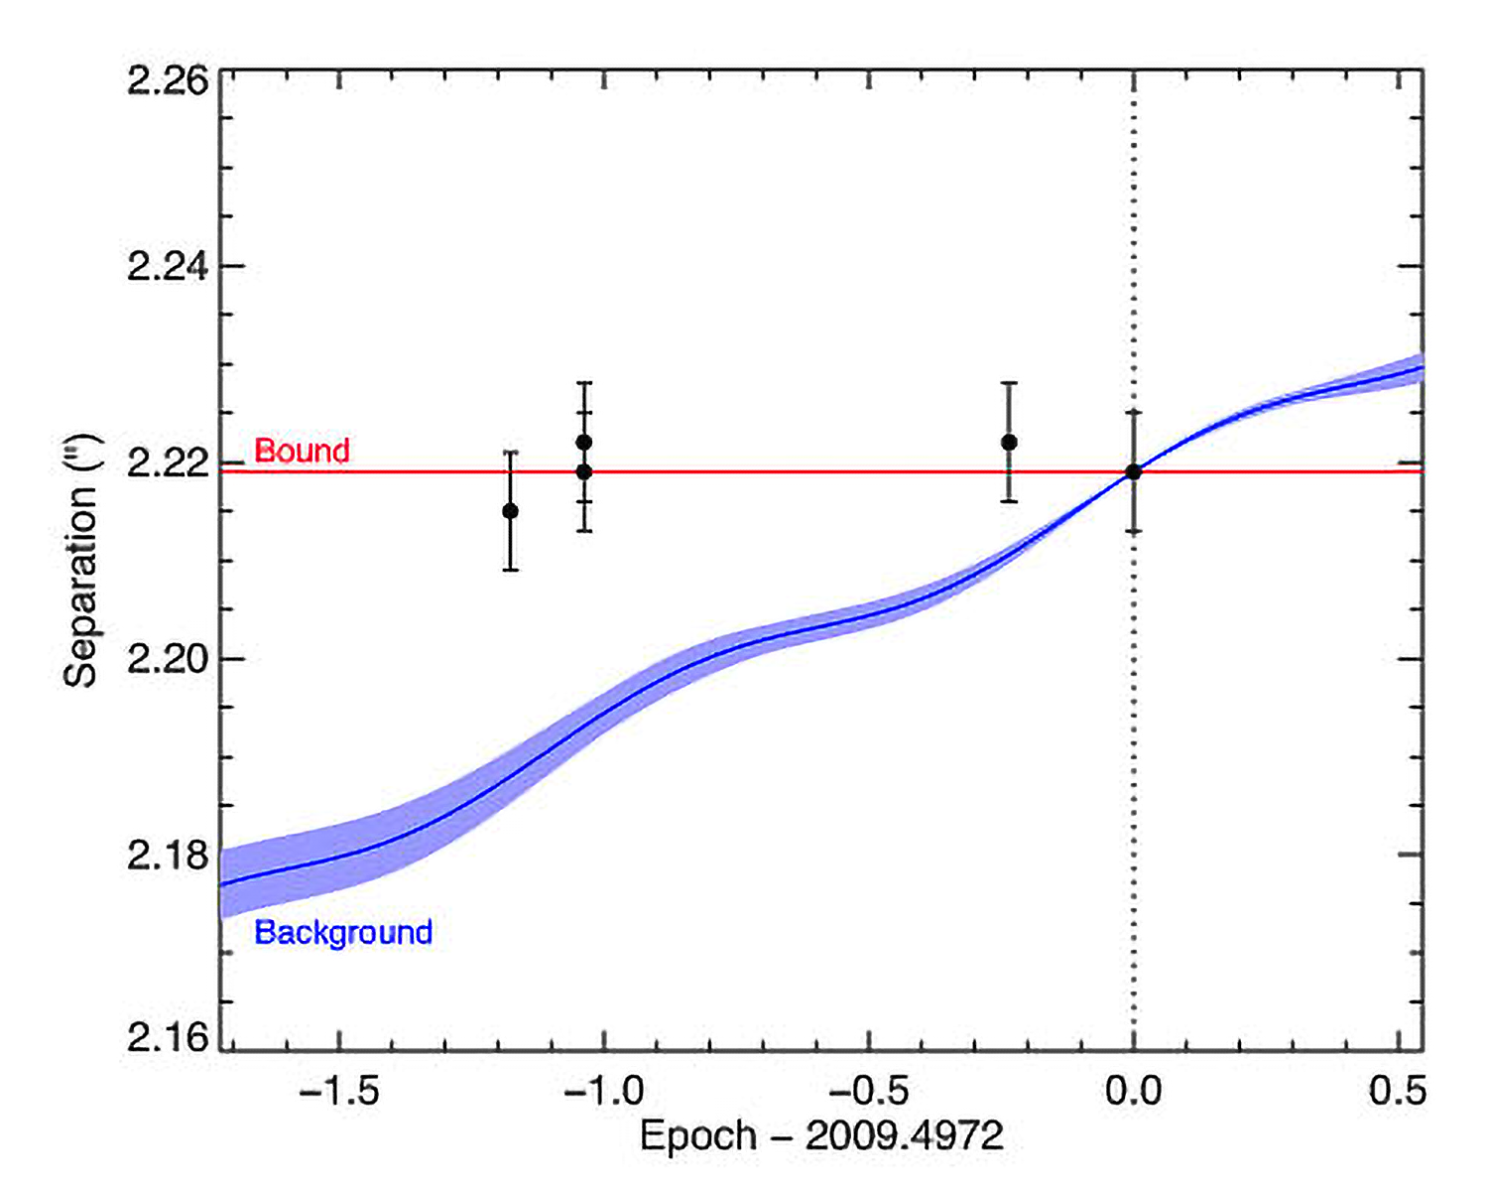

First Directly Imaged Planet Confirmed Around Sun-Like Star

Proper motion plots from Gemini observations of 1RXS J160929.1-210524 confirming that the star and planet are a bound system

Credit: Gemini Observatory/AURA/David Lafrenière (University of Montreal),Ray Jayawardhana (University of Toronto), and Marten van Kerkwijk (University of Toronto)